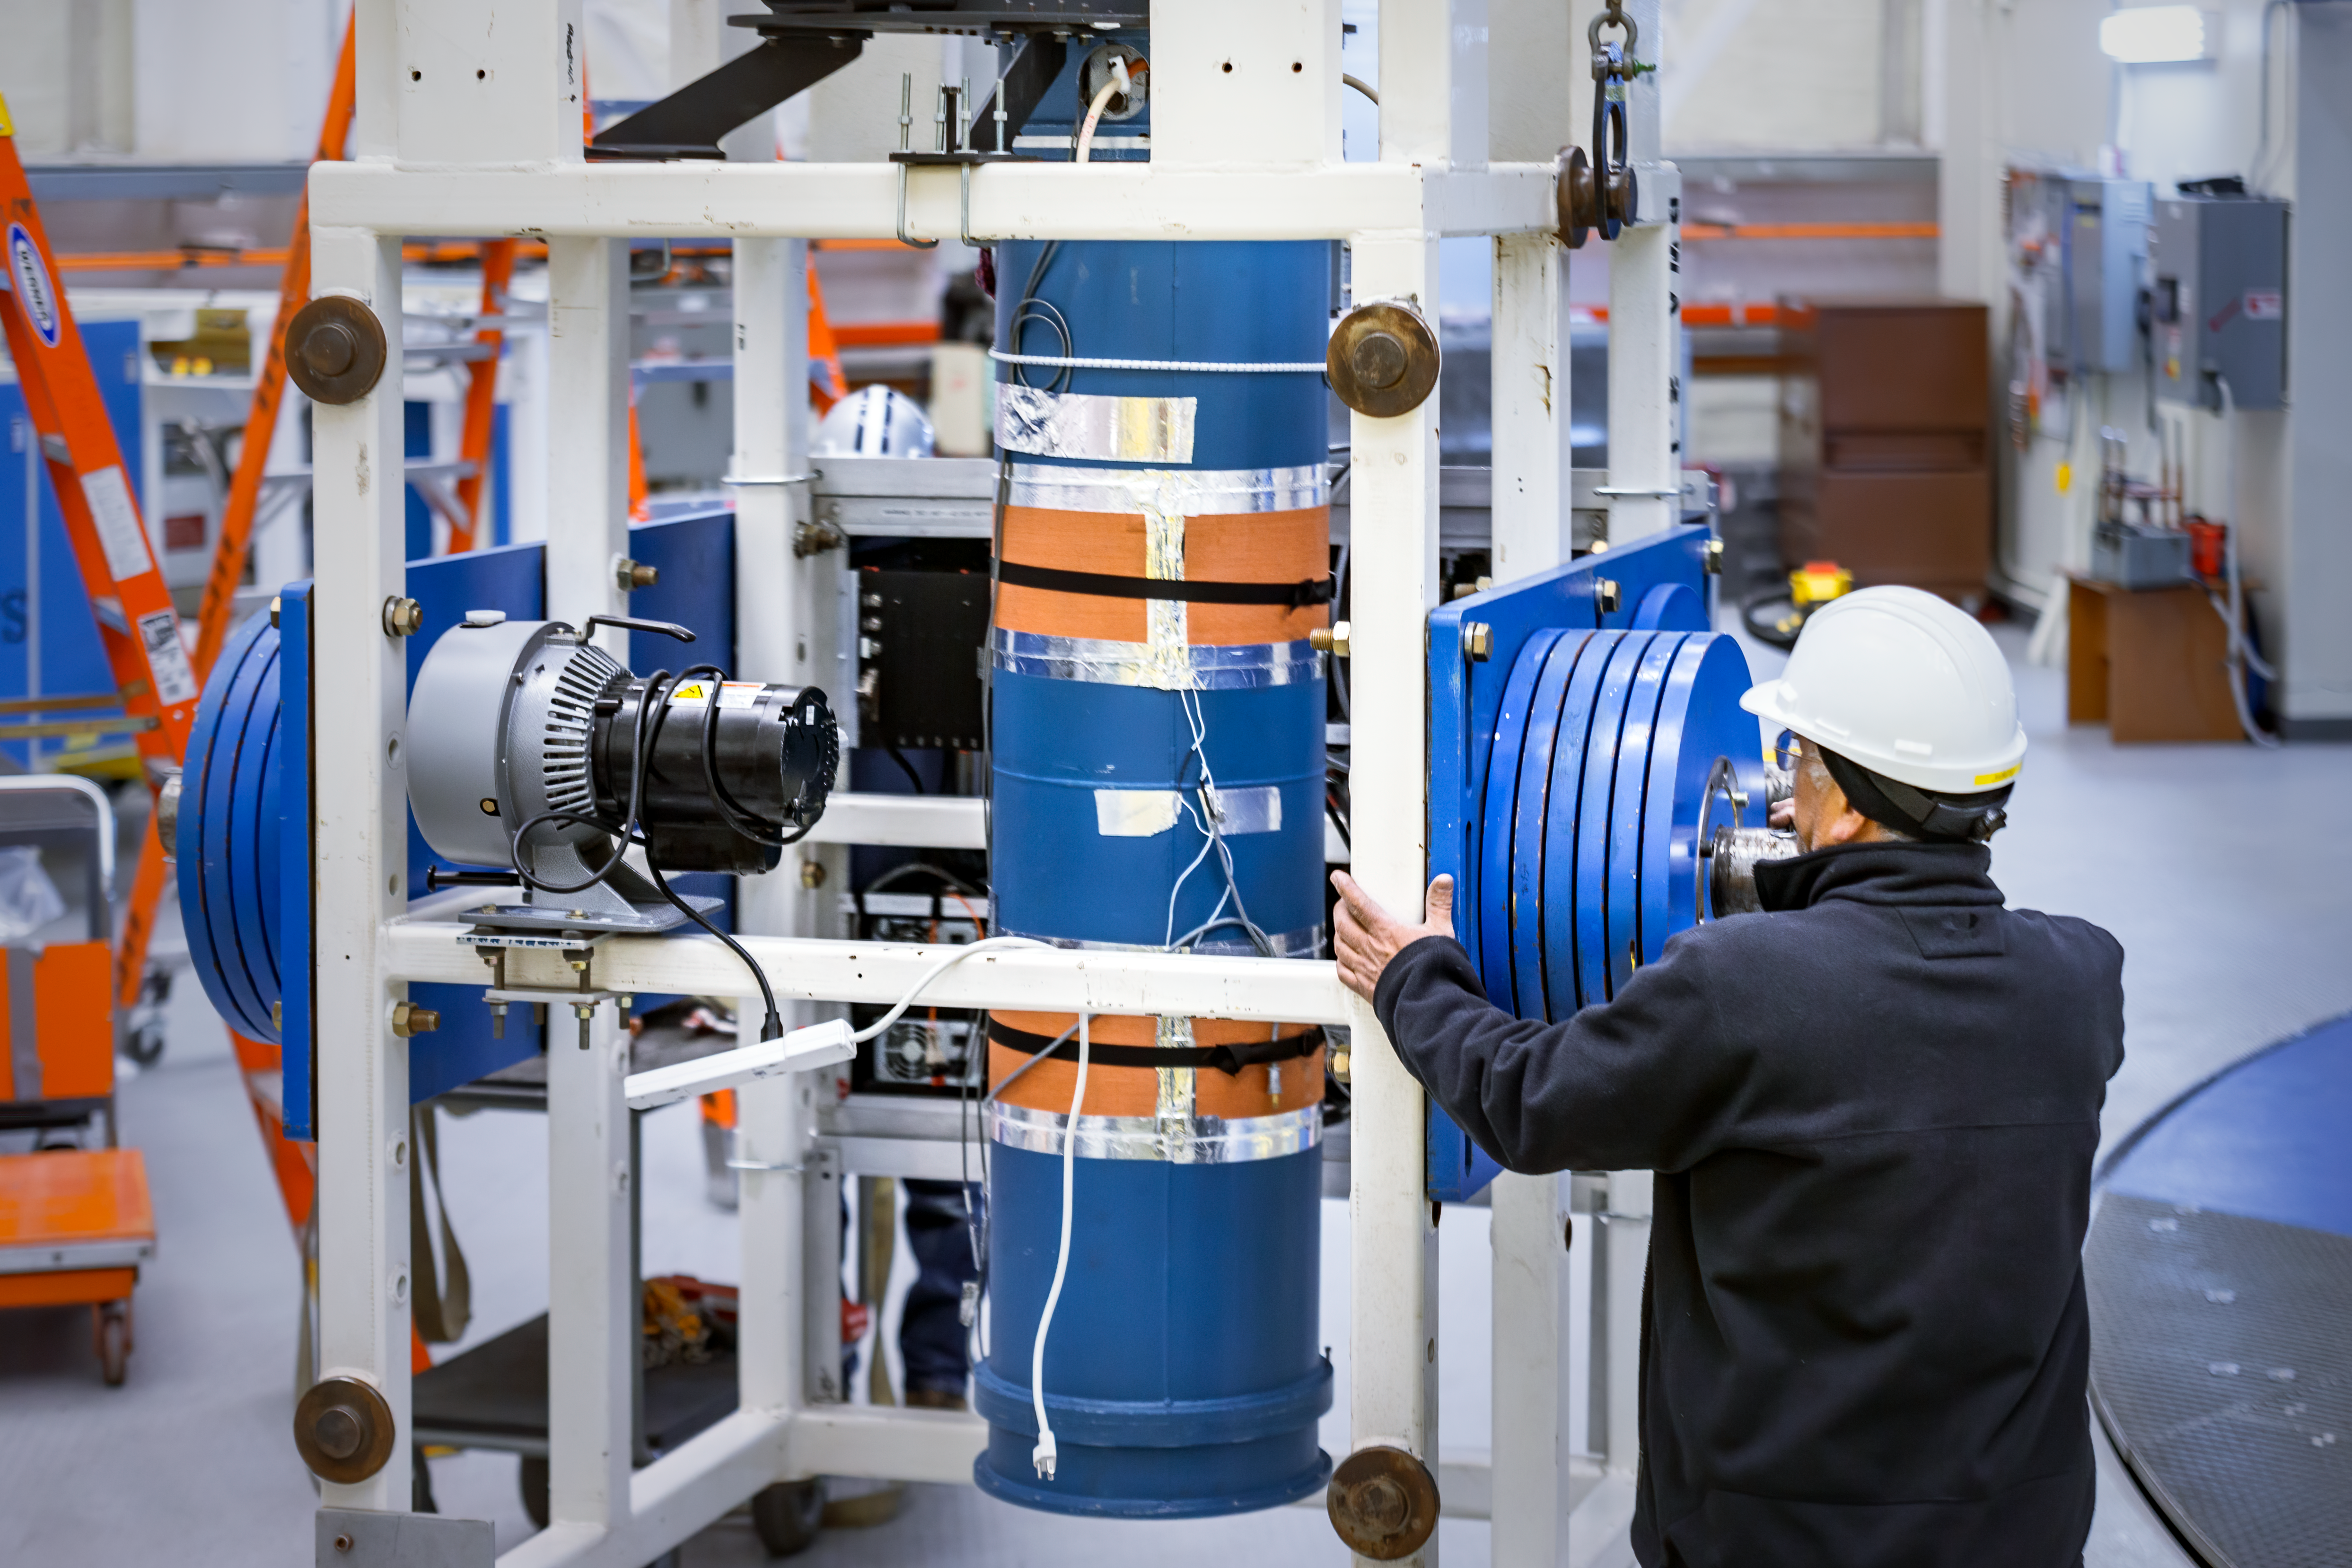

TEXES Installation at GN 2013

2013 installation of the TEXES Mid-Infrared instrument as part of the Visiting Instrument program at Gemini North.

Credit: International Gemini Observatory/NSF NOIRLab/AURA/J. Pollard